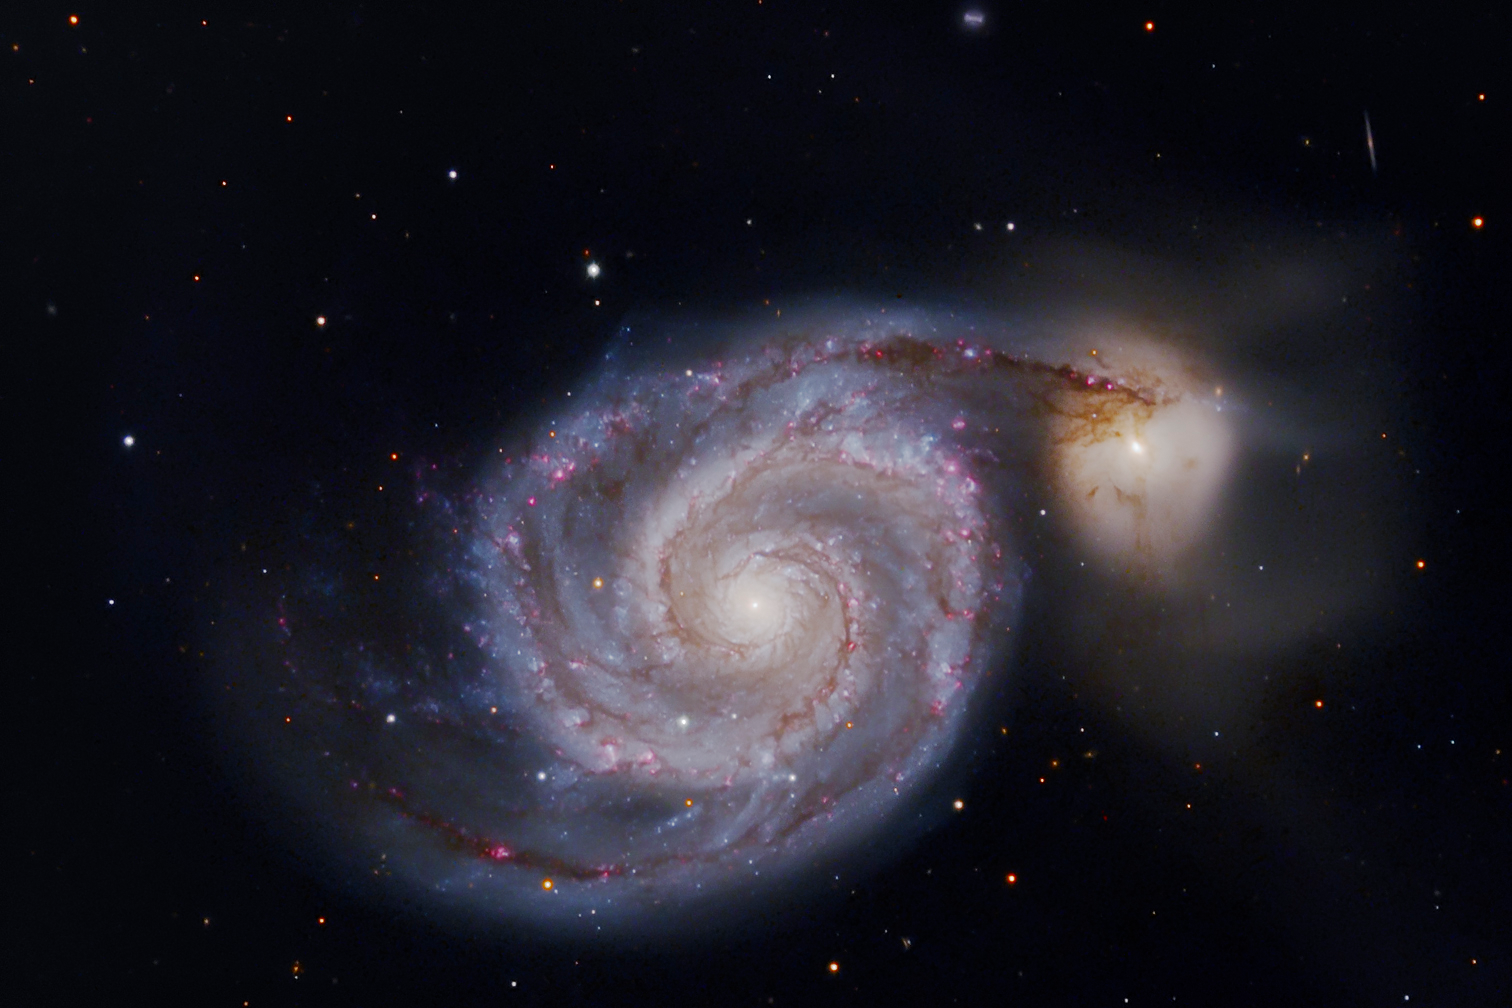

M51 (Whirlpool)

A spiral galaxy very similar to our own Milky Way, seen face-on. There are a couple of hundred billion stars here. The dark splotches are dust clouds, and the tiny pink spots are star forming regions, where new stars (and probably solar systems) are born.The bright object to the right is another galaxy, a small barred spiral captured by M51. Eventually, they will merge, making a single large galaxy (probably very distorted from its present state). Both galaxies are about 35 million light-years away.Go to the NOAO image gallery entry for M51 for more information on these galaxies.

This image was taken as part of Advanced Observing Program (AOP) program at Kitt Peak Visitor Center during 2014.

Credit: KPNO/NOIRLab/NSF/AURA/George Hatfield and Flynn Haase